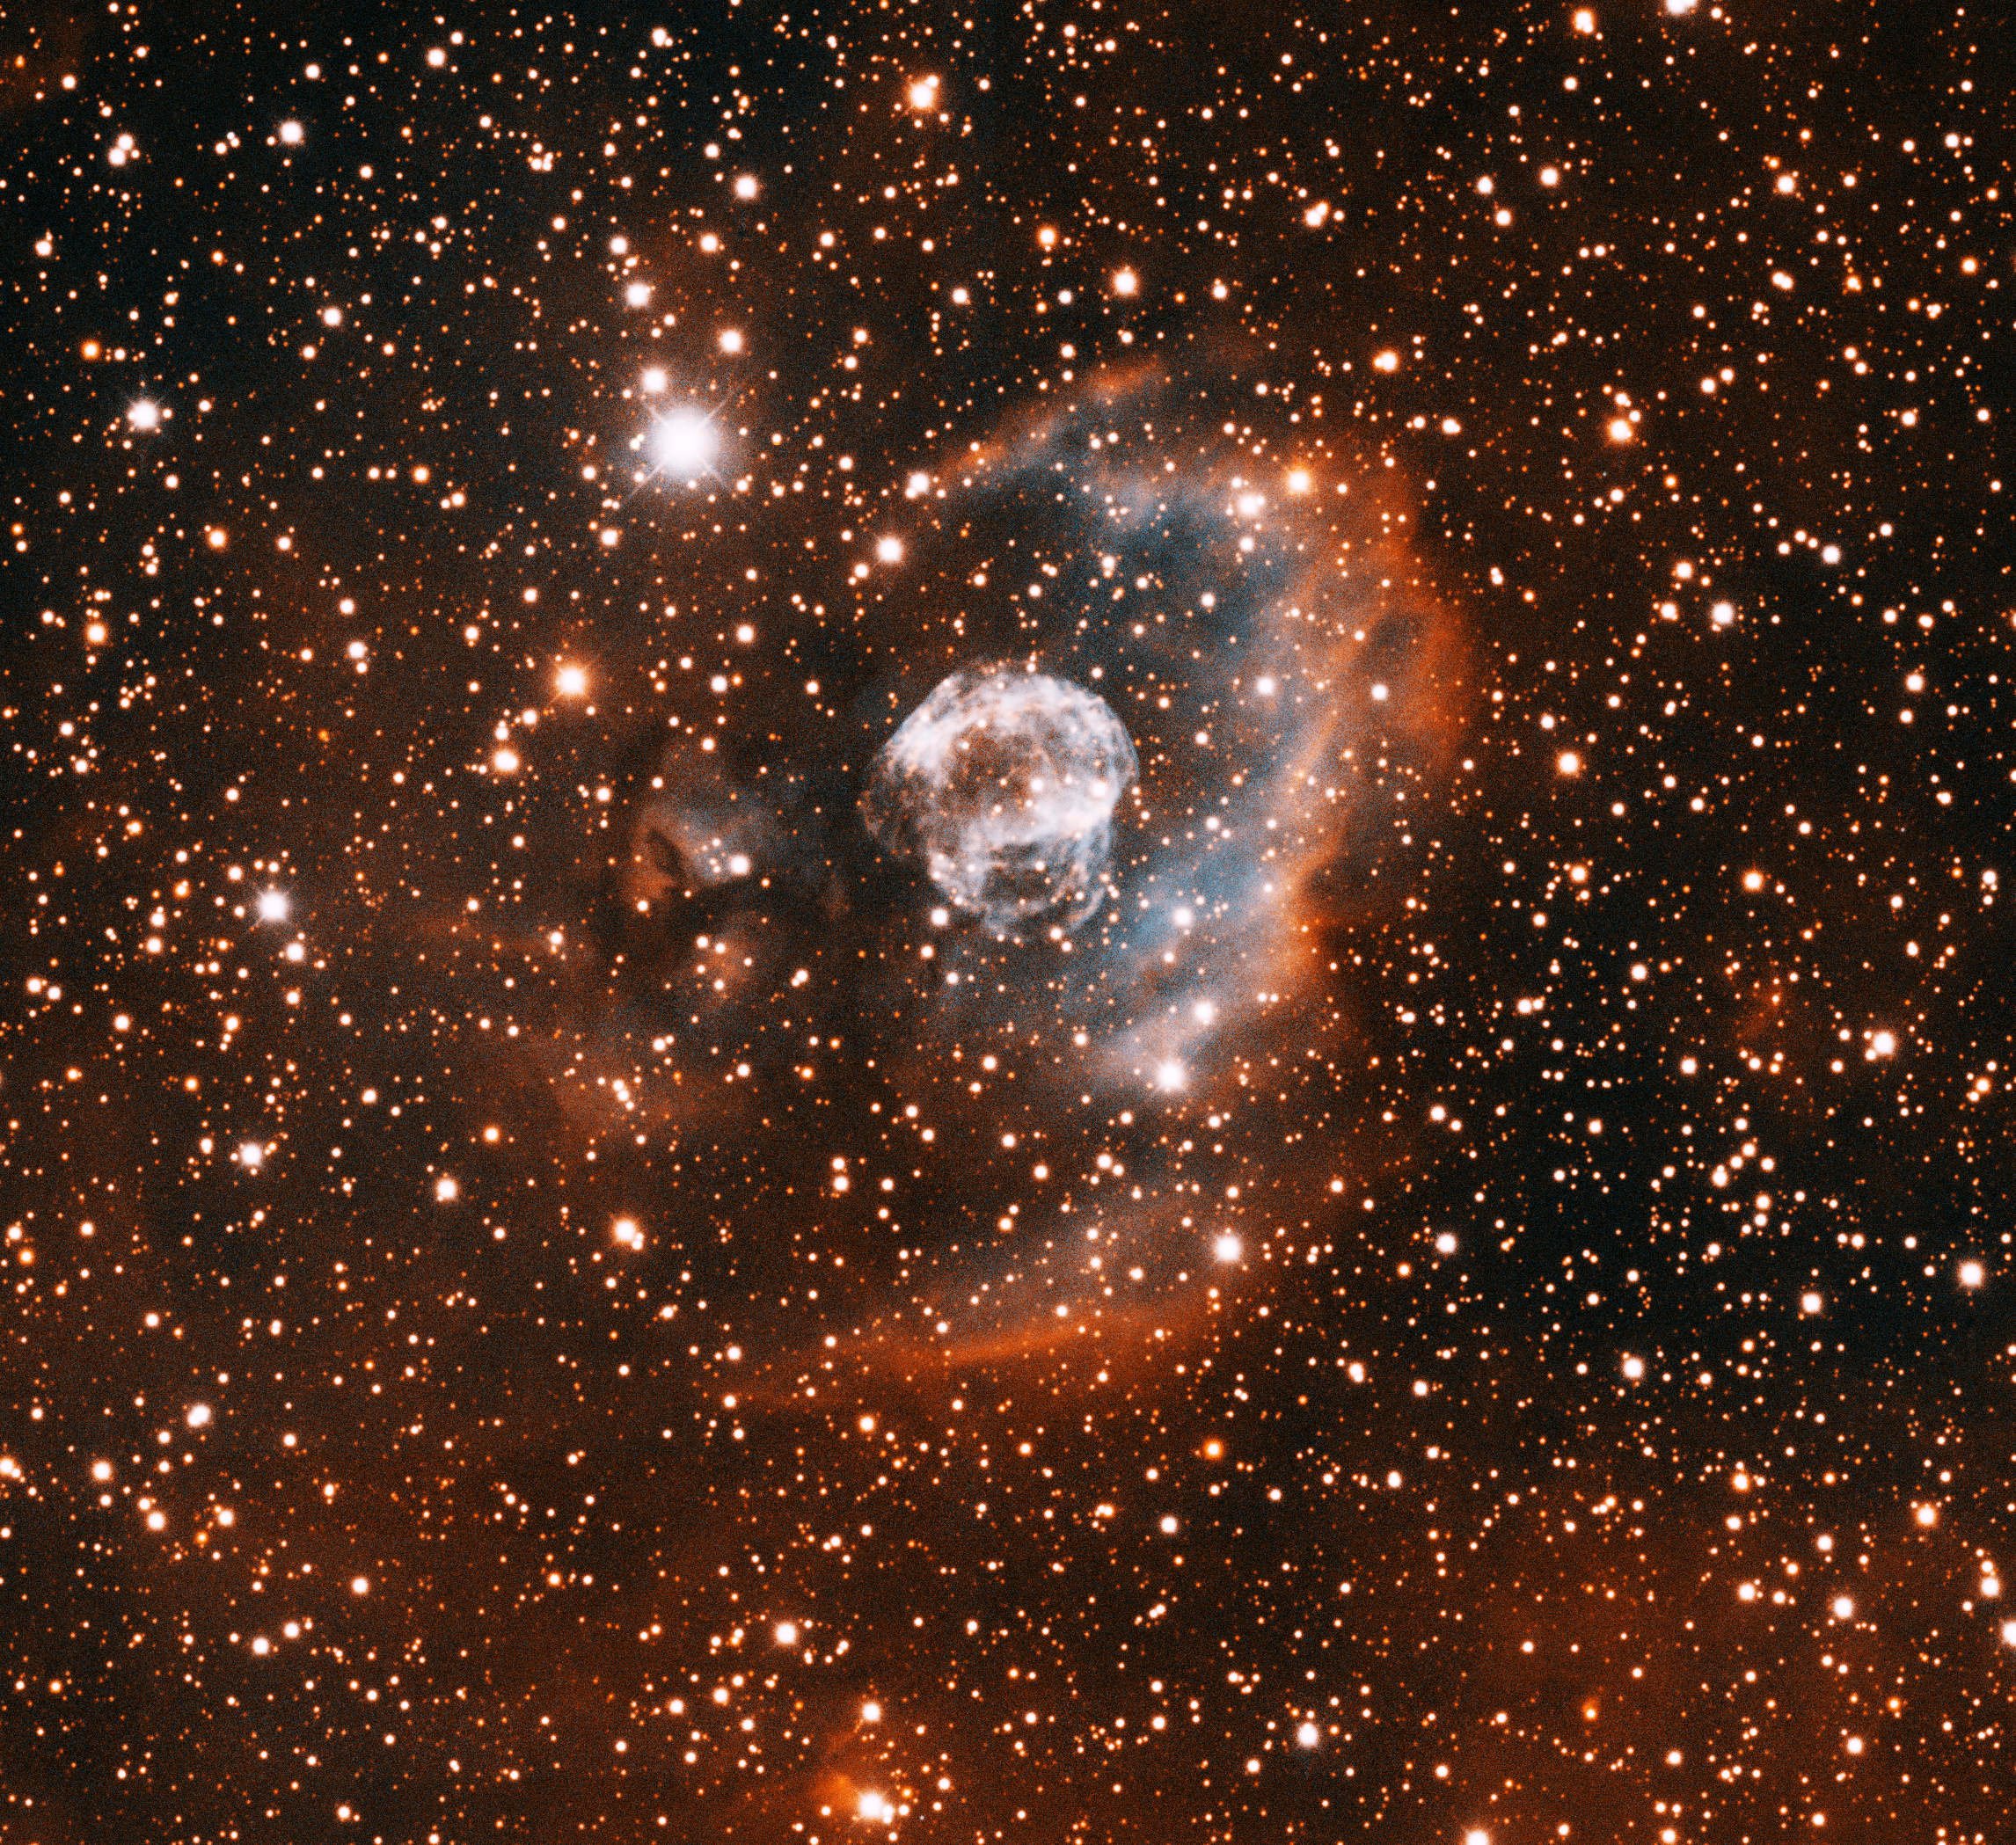

IPHASX J205013.7+465518, the Ear Nebula

This image was obtained with the wide-field view of the Mosaic camera on the Mayall 4-meter telescope at Kitt Peak National Observatory. Informally known as the "Ear Nebula", this relatively old and very faint planetary nebula was discovered by the INT/WFC Photometric H-alpha Survey of the Northern Galactic Plane (IPHAS) in 2005. The image was generated with observations in the Hydrogen alpha (red) and Oxygen [OIII] (blue) filters. In this image, North is up, East is to the left.

Credit: T.A. Rector (University of Alaska Anchorage) and H. Schweiker (WIYN and NOIRLab/NSF/AURA)